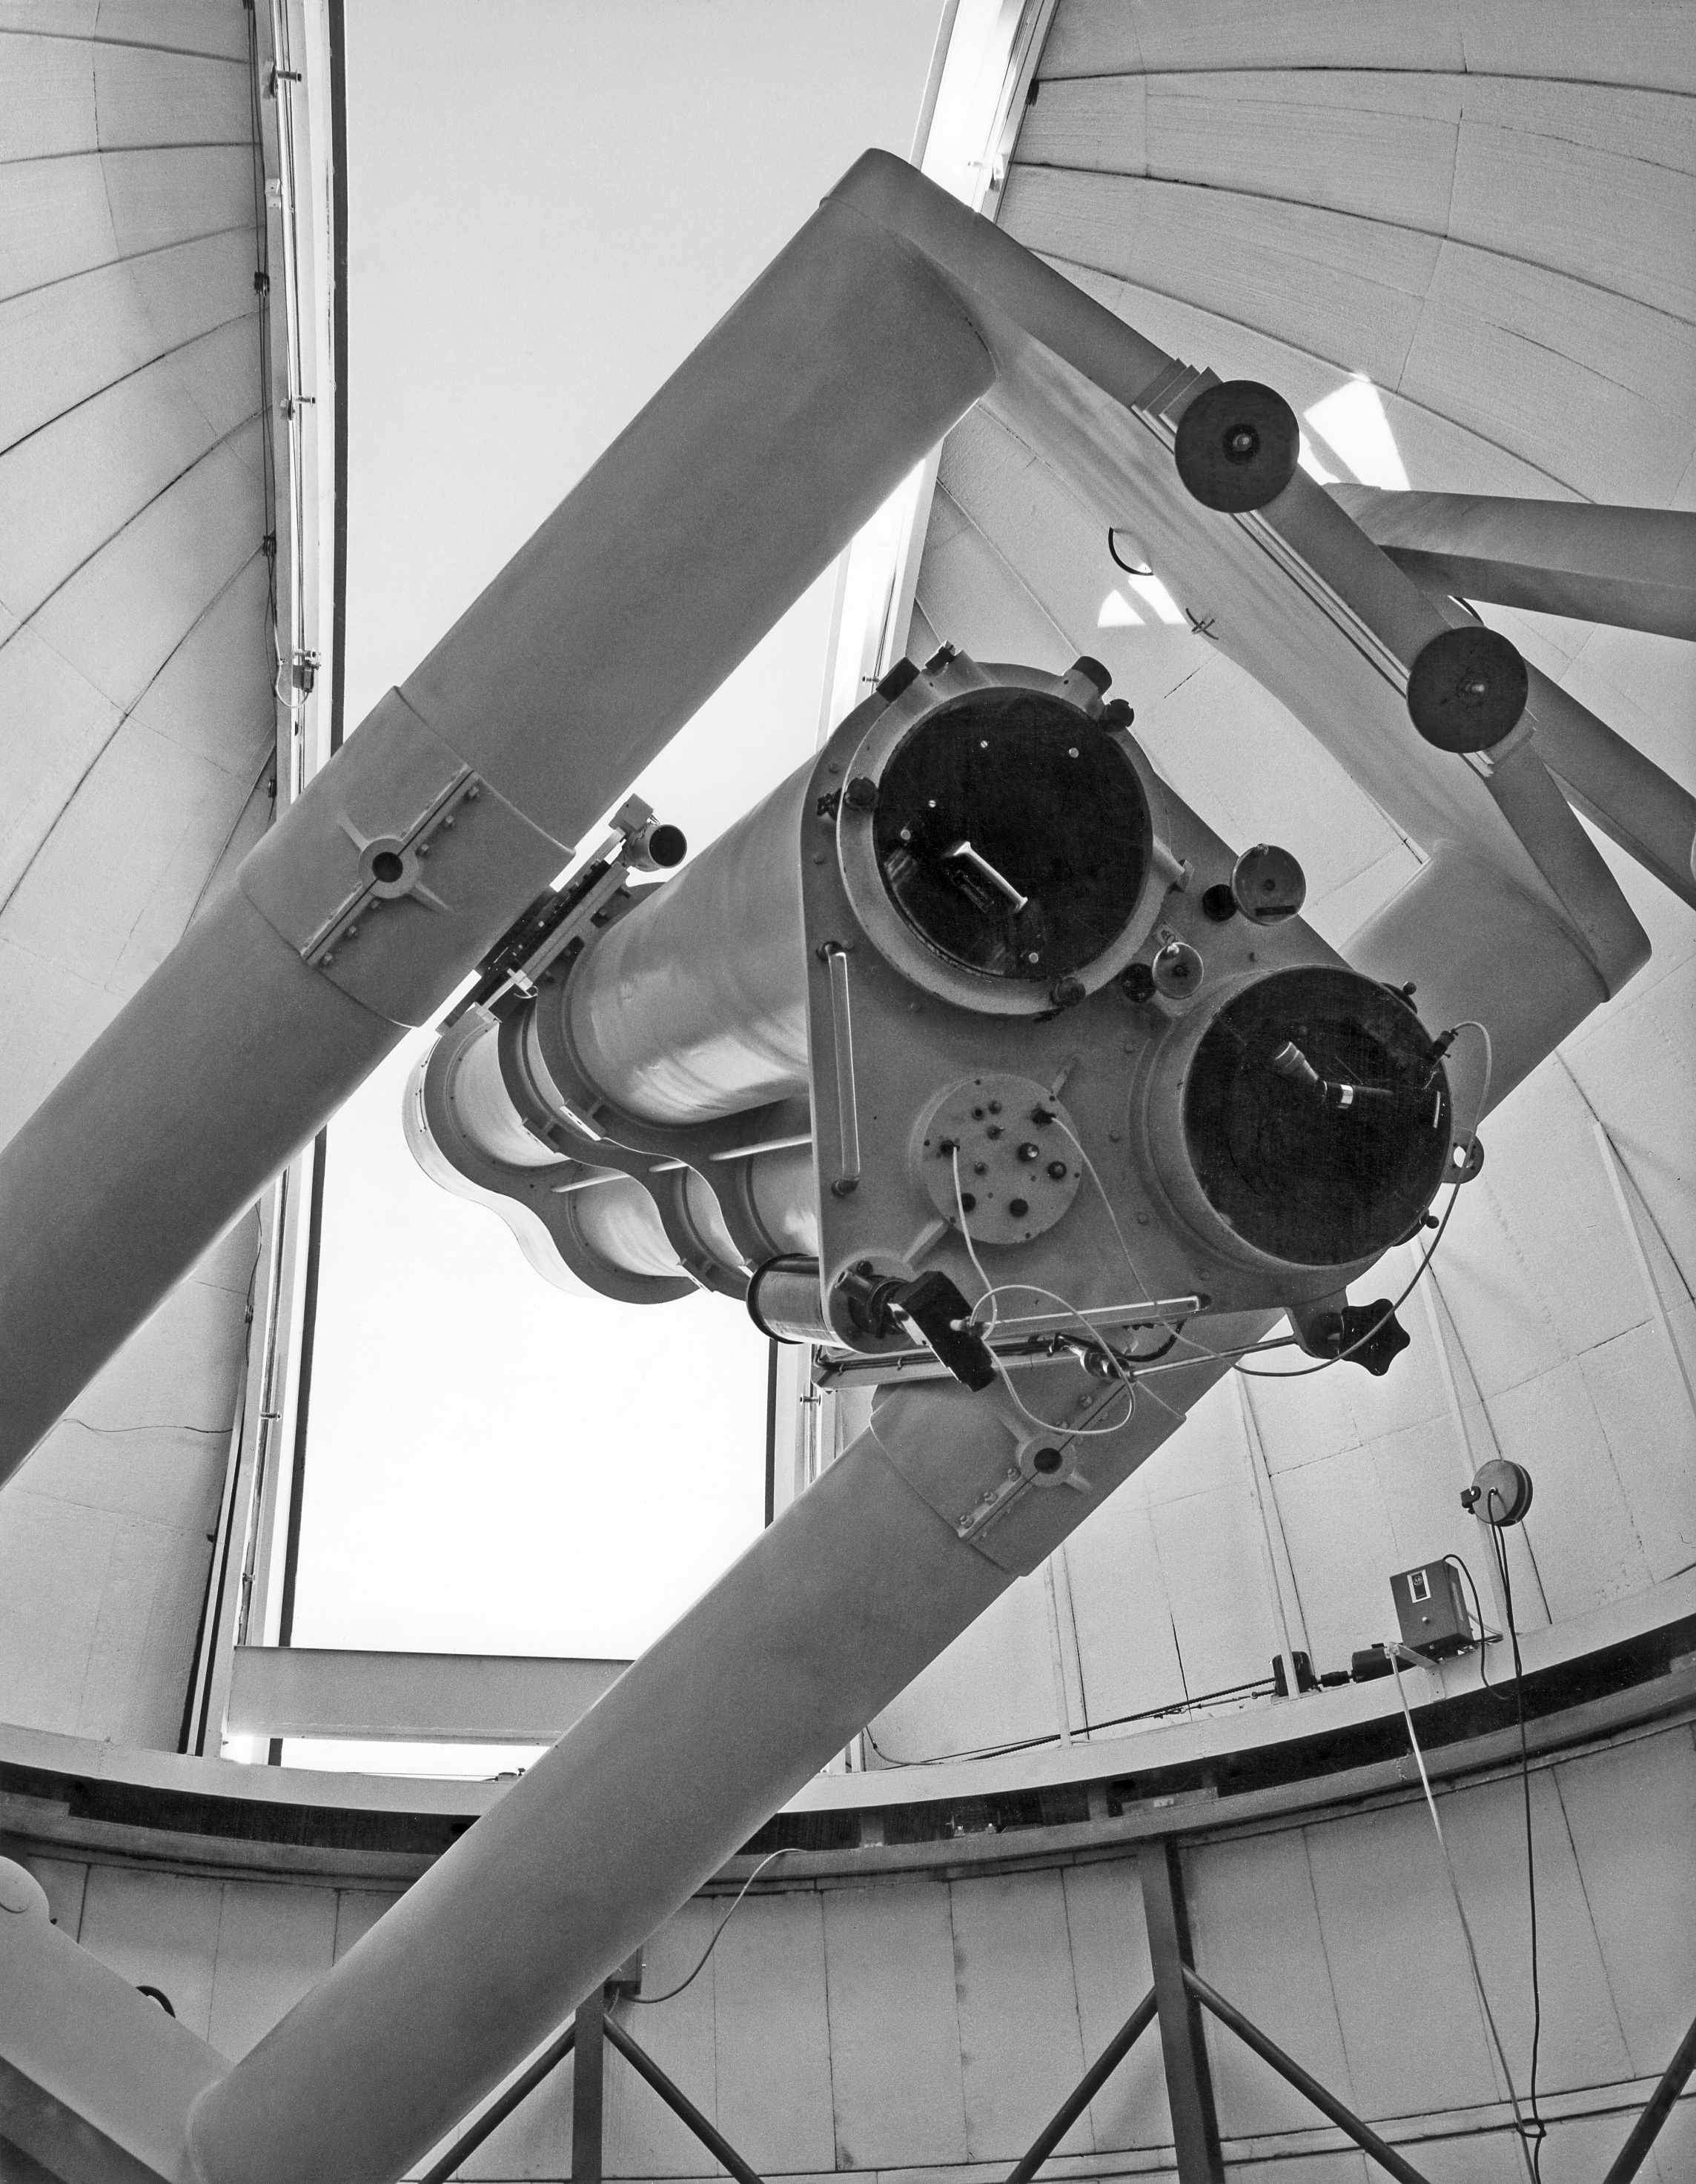

First light for the Grand Prisme Objectif telescope

The Grand Prisme Objectif Telescope, La Silla 1968.

Credit: ESO